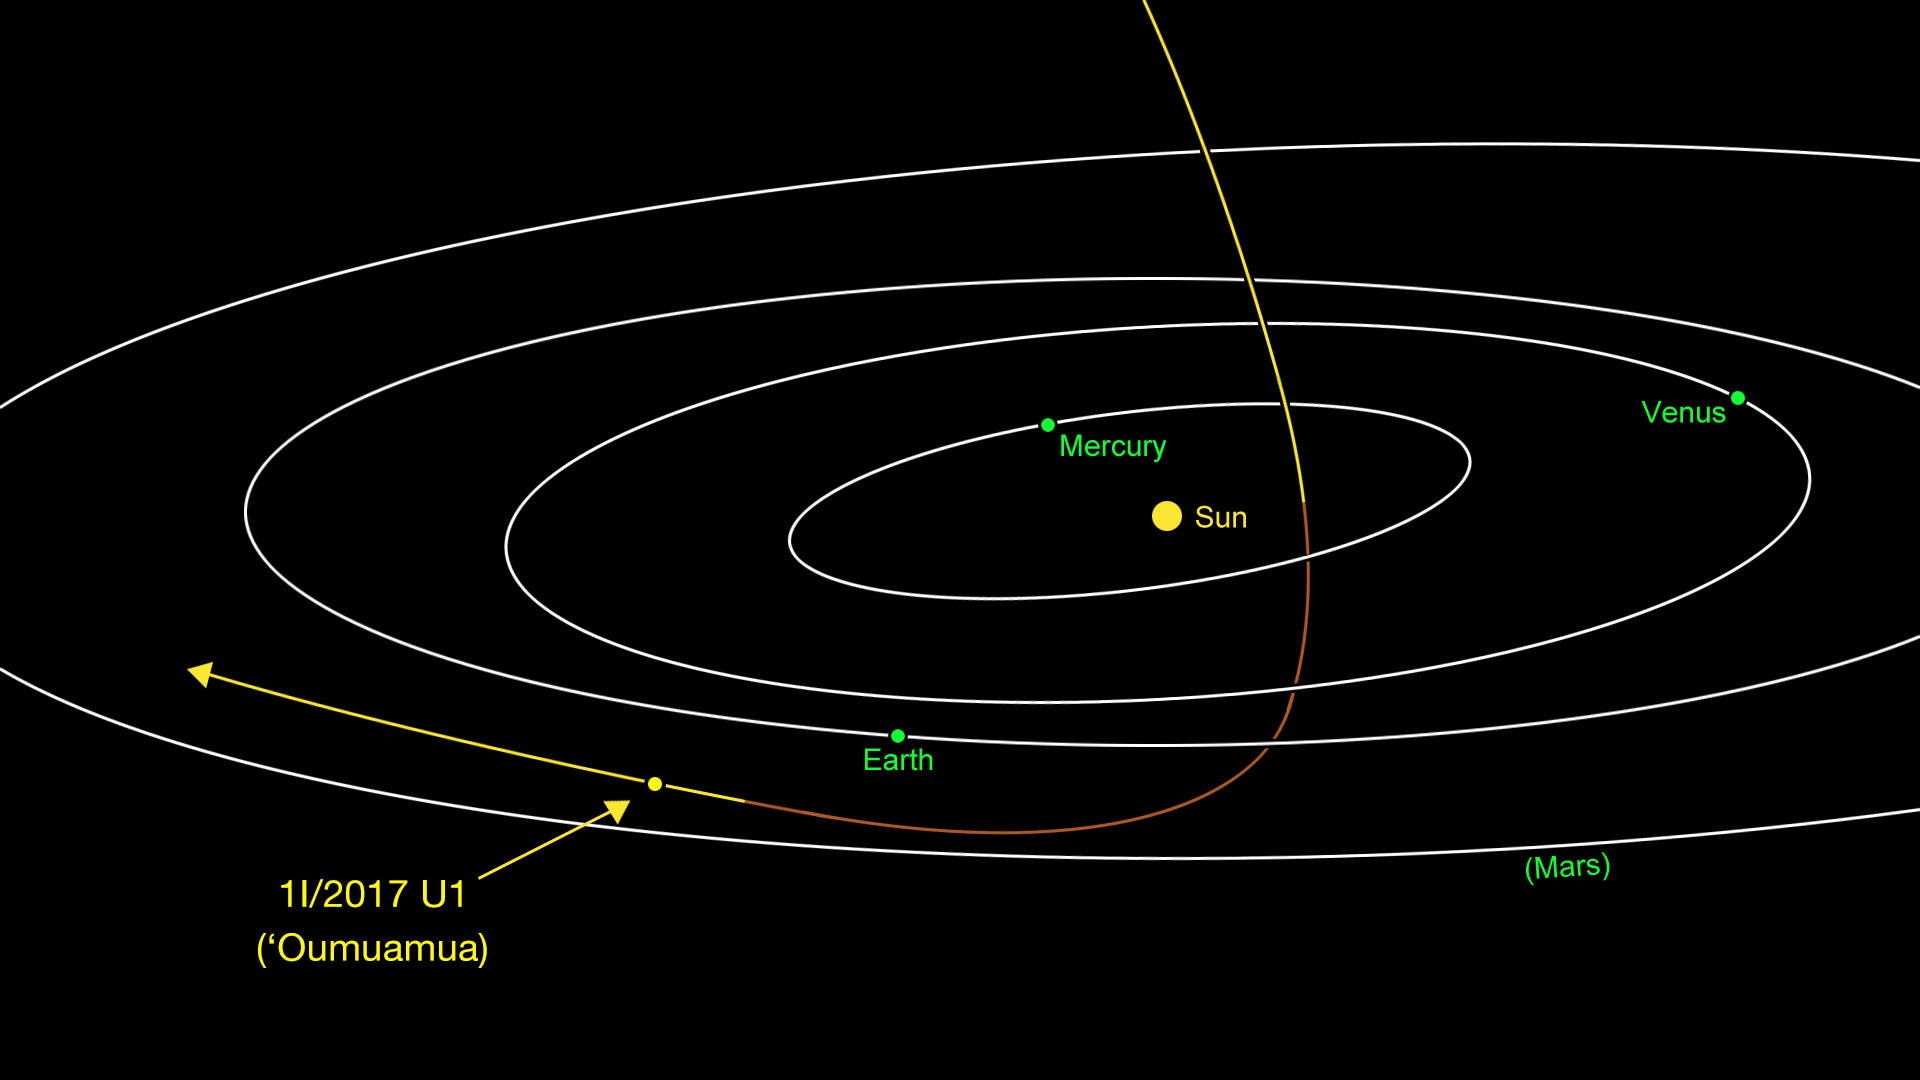

1I/2017 U1 (ʻOumuamua)

1I/2017 U1 (ʻOumuamua), previously known as C/2017 U1 (PANSTARRS) and A/2017 U1, approaching from above, it was closest to the Sun on 9 September. Traveling at 44 kilometres per second, the comet is headed away from the Earth and Sun on its way out of the Solar System.

Credit: NASA/JPL-Caltech/IAU